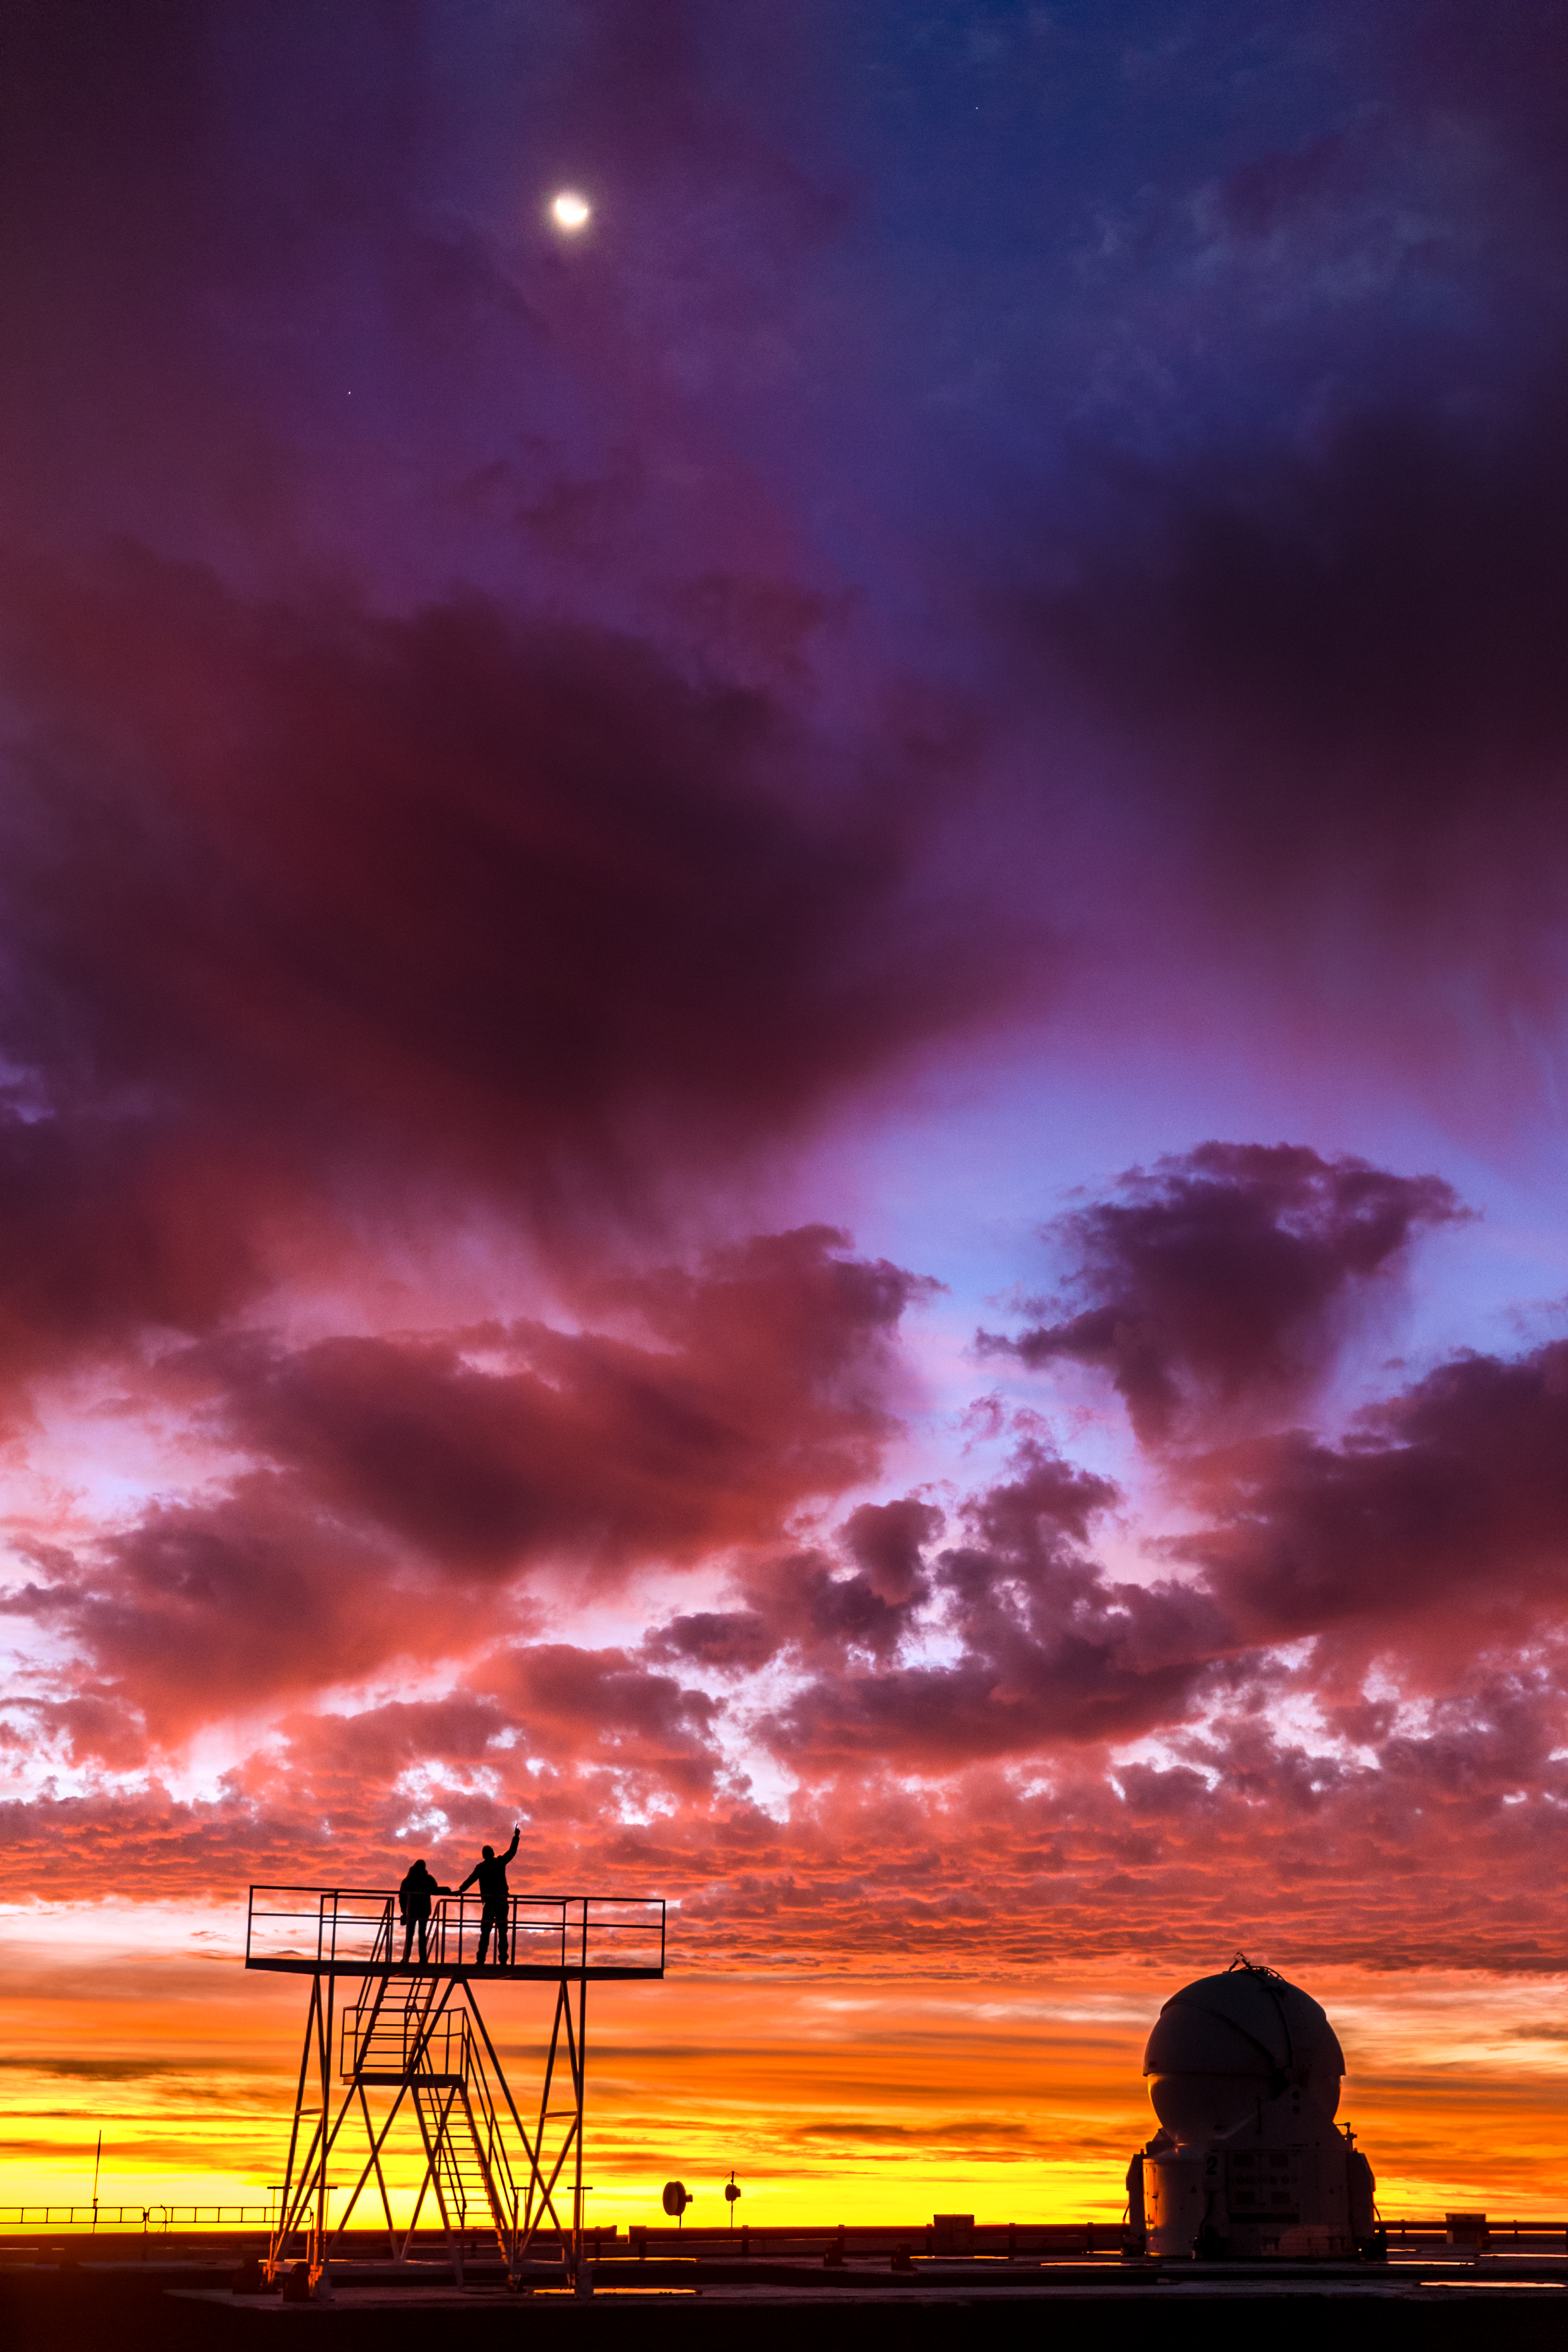

Sunset palette at Paranal

A burst of vivid colours in the sky over Cerro Paranal, in northern Chile. Two skywatchers are enjoying the stunning view, with a gentle crescent Moon shining through purple clouds and above an Auxiliary Telescope (AT) of the ESO's Very Large Telescope array.

Credit: ESO/M. Claro